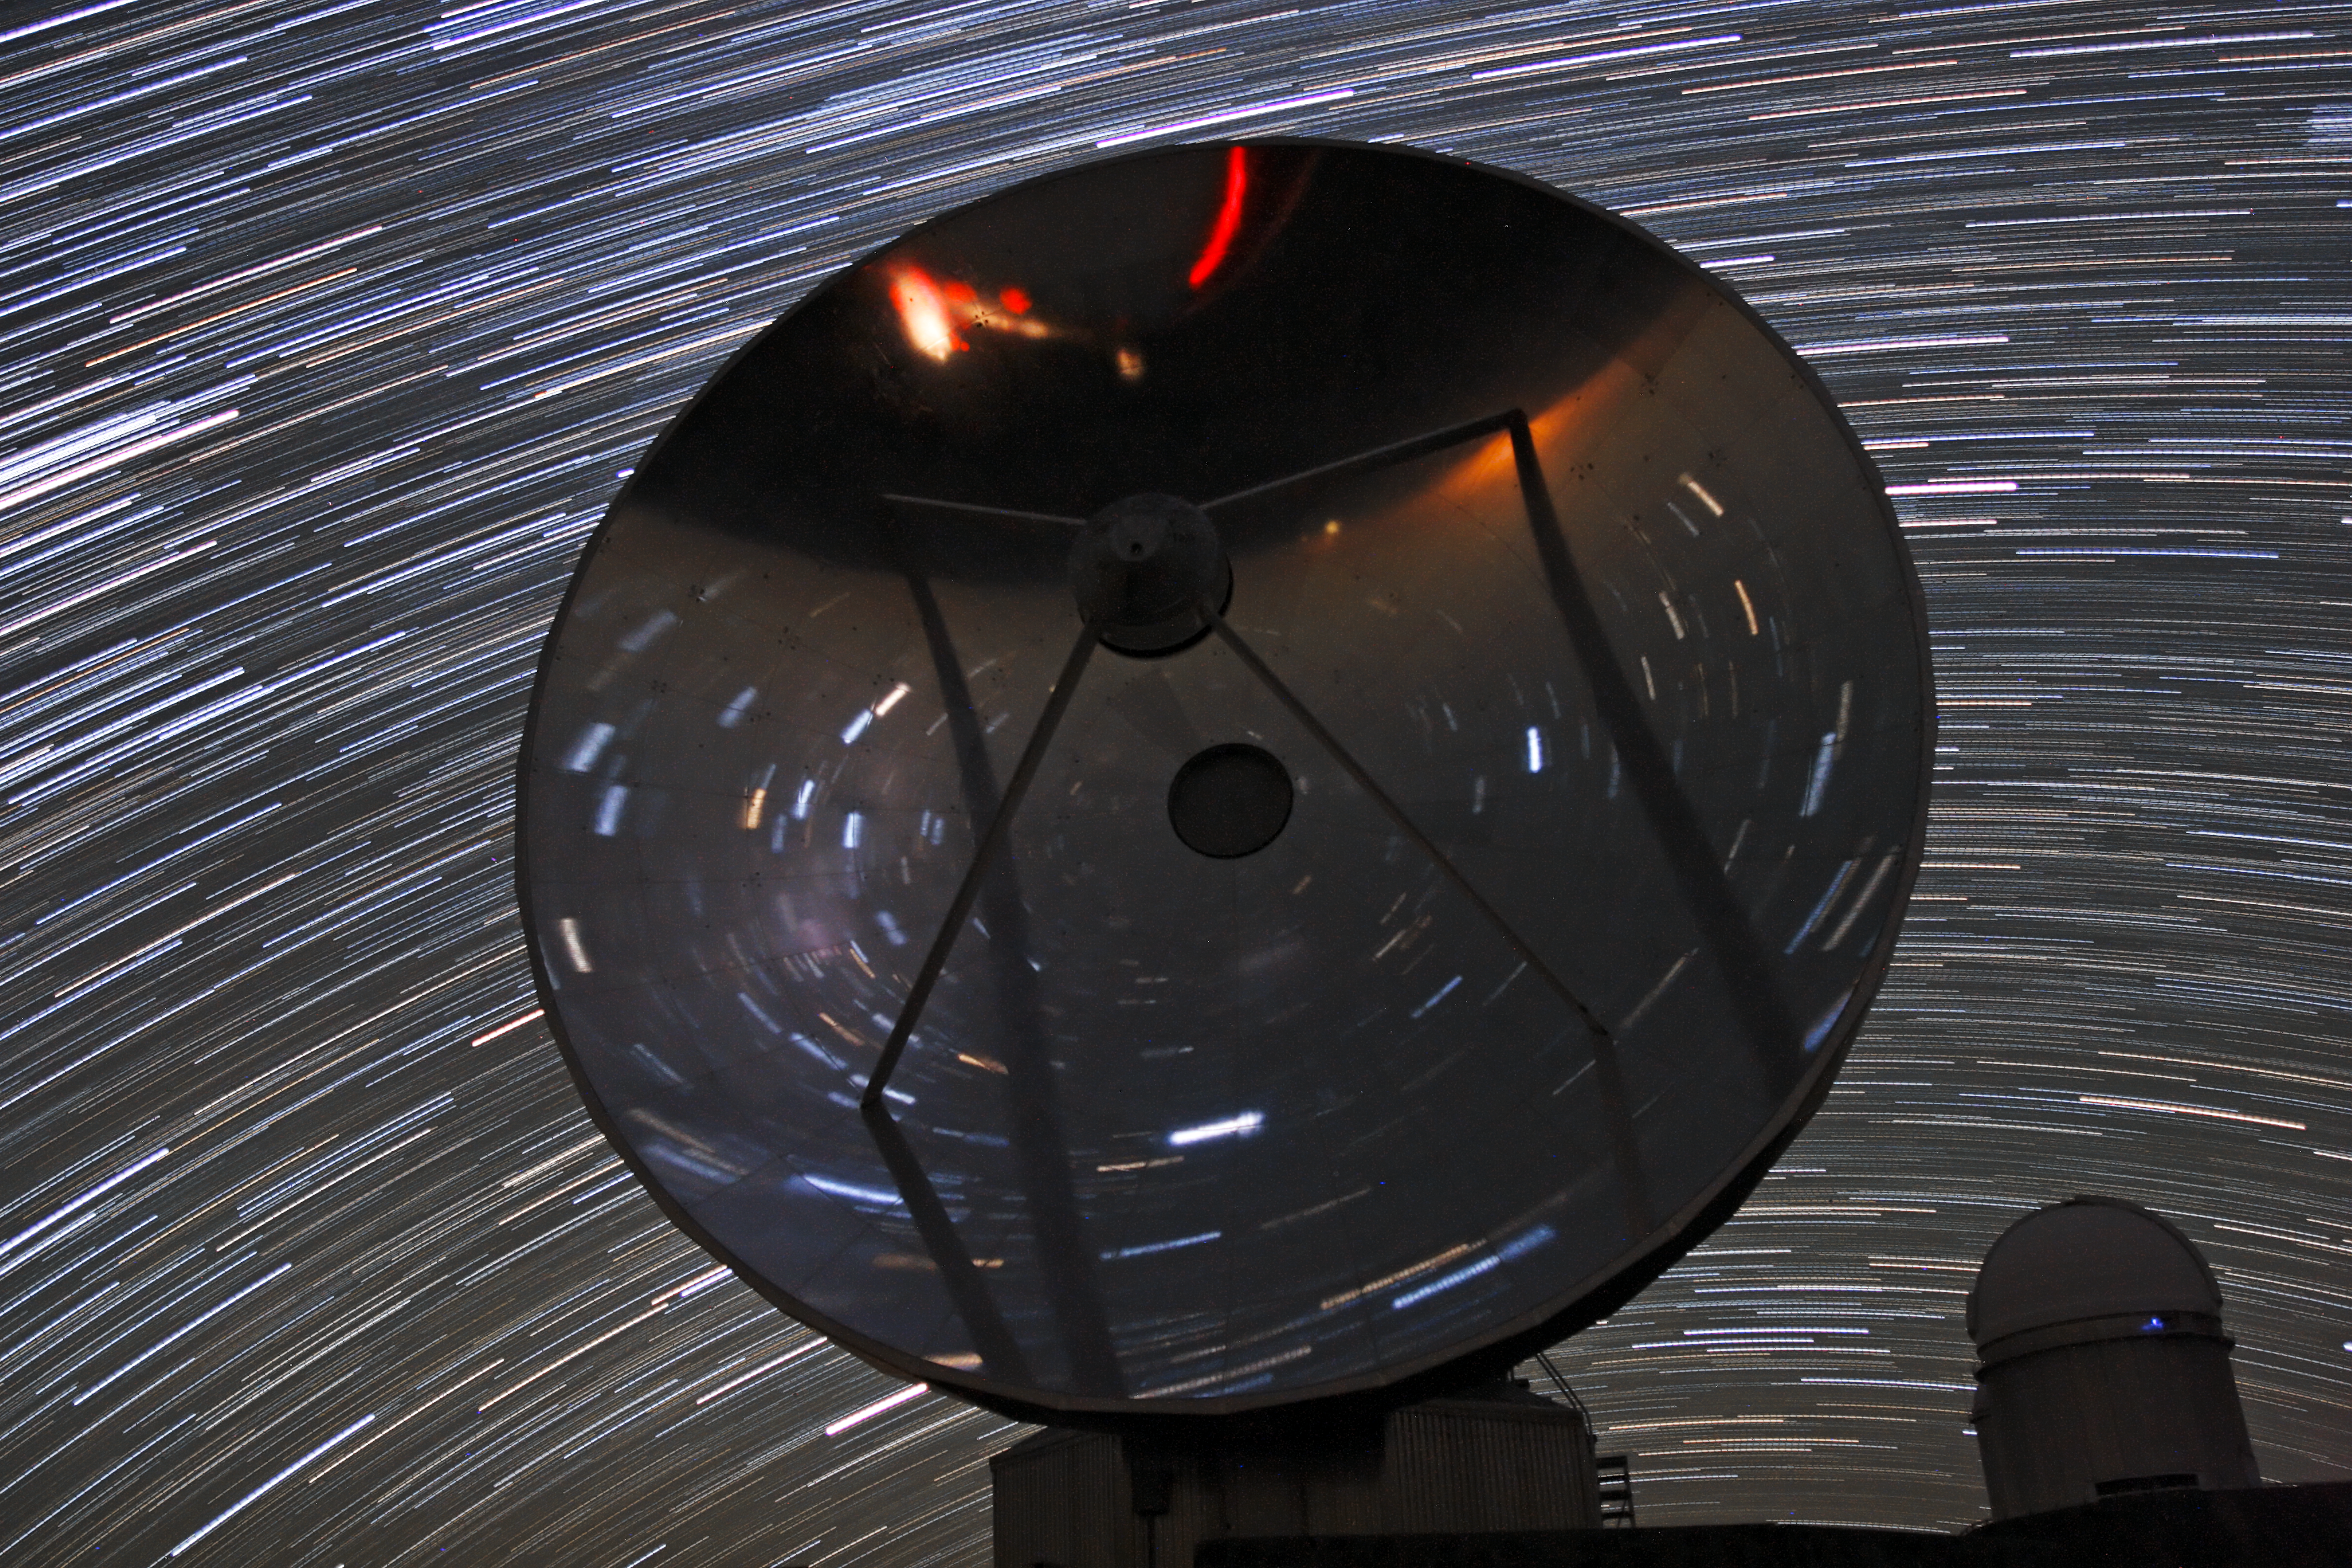

Dizzying star trails over SEST

The 15-metre diameter Swedish–ESO Submillimetre Telescope (SEST) was built in 1987, and was operated at ESO's La Silla Observatory in Chile until it was decommissioned in 2003.

At the time of construction, SEST was the only radio telescope in the southern hemisphere that was designed to observe the submillimetre Universe, and it paved the way for later telescopes such as the Atacama Pathfinder Experiment telescope (APEX), and the Atacama Large Millimeter/submillimeter Array (ALMA), both located at Chajnantor.

In this image, we see a crowded night sky filled with star trails, a result of the camera's long exposure time. The starlight is reflected back at numerous different angles towards the camera from the giant parabolic dish. In the background, the ESO 3.6-metre telescope stands in its dome, silently surveying the cosmos.

This dizzying picture of the SEST telescope at La Silla was taken by ESO Photo Ambassador José Joaquín Pérez.

Credit: ESO/José Joaquín Pérez